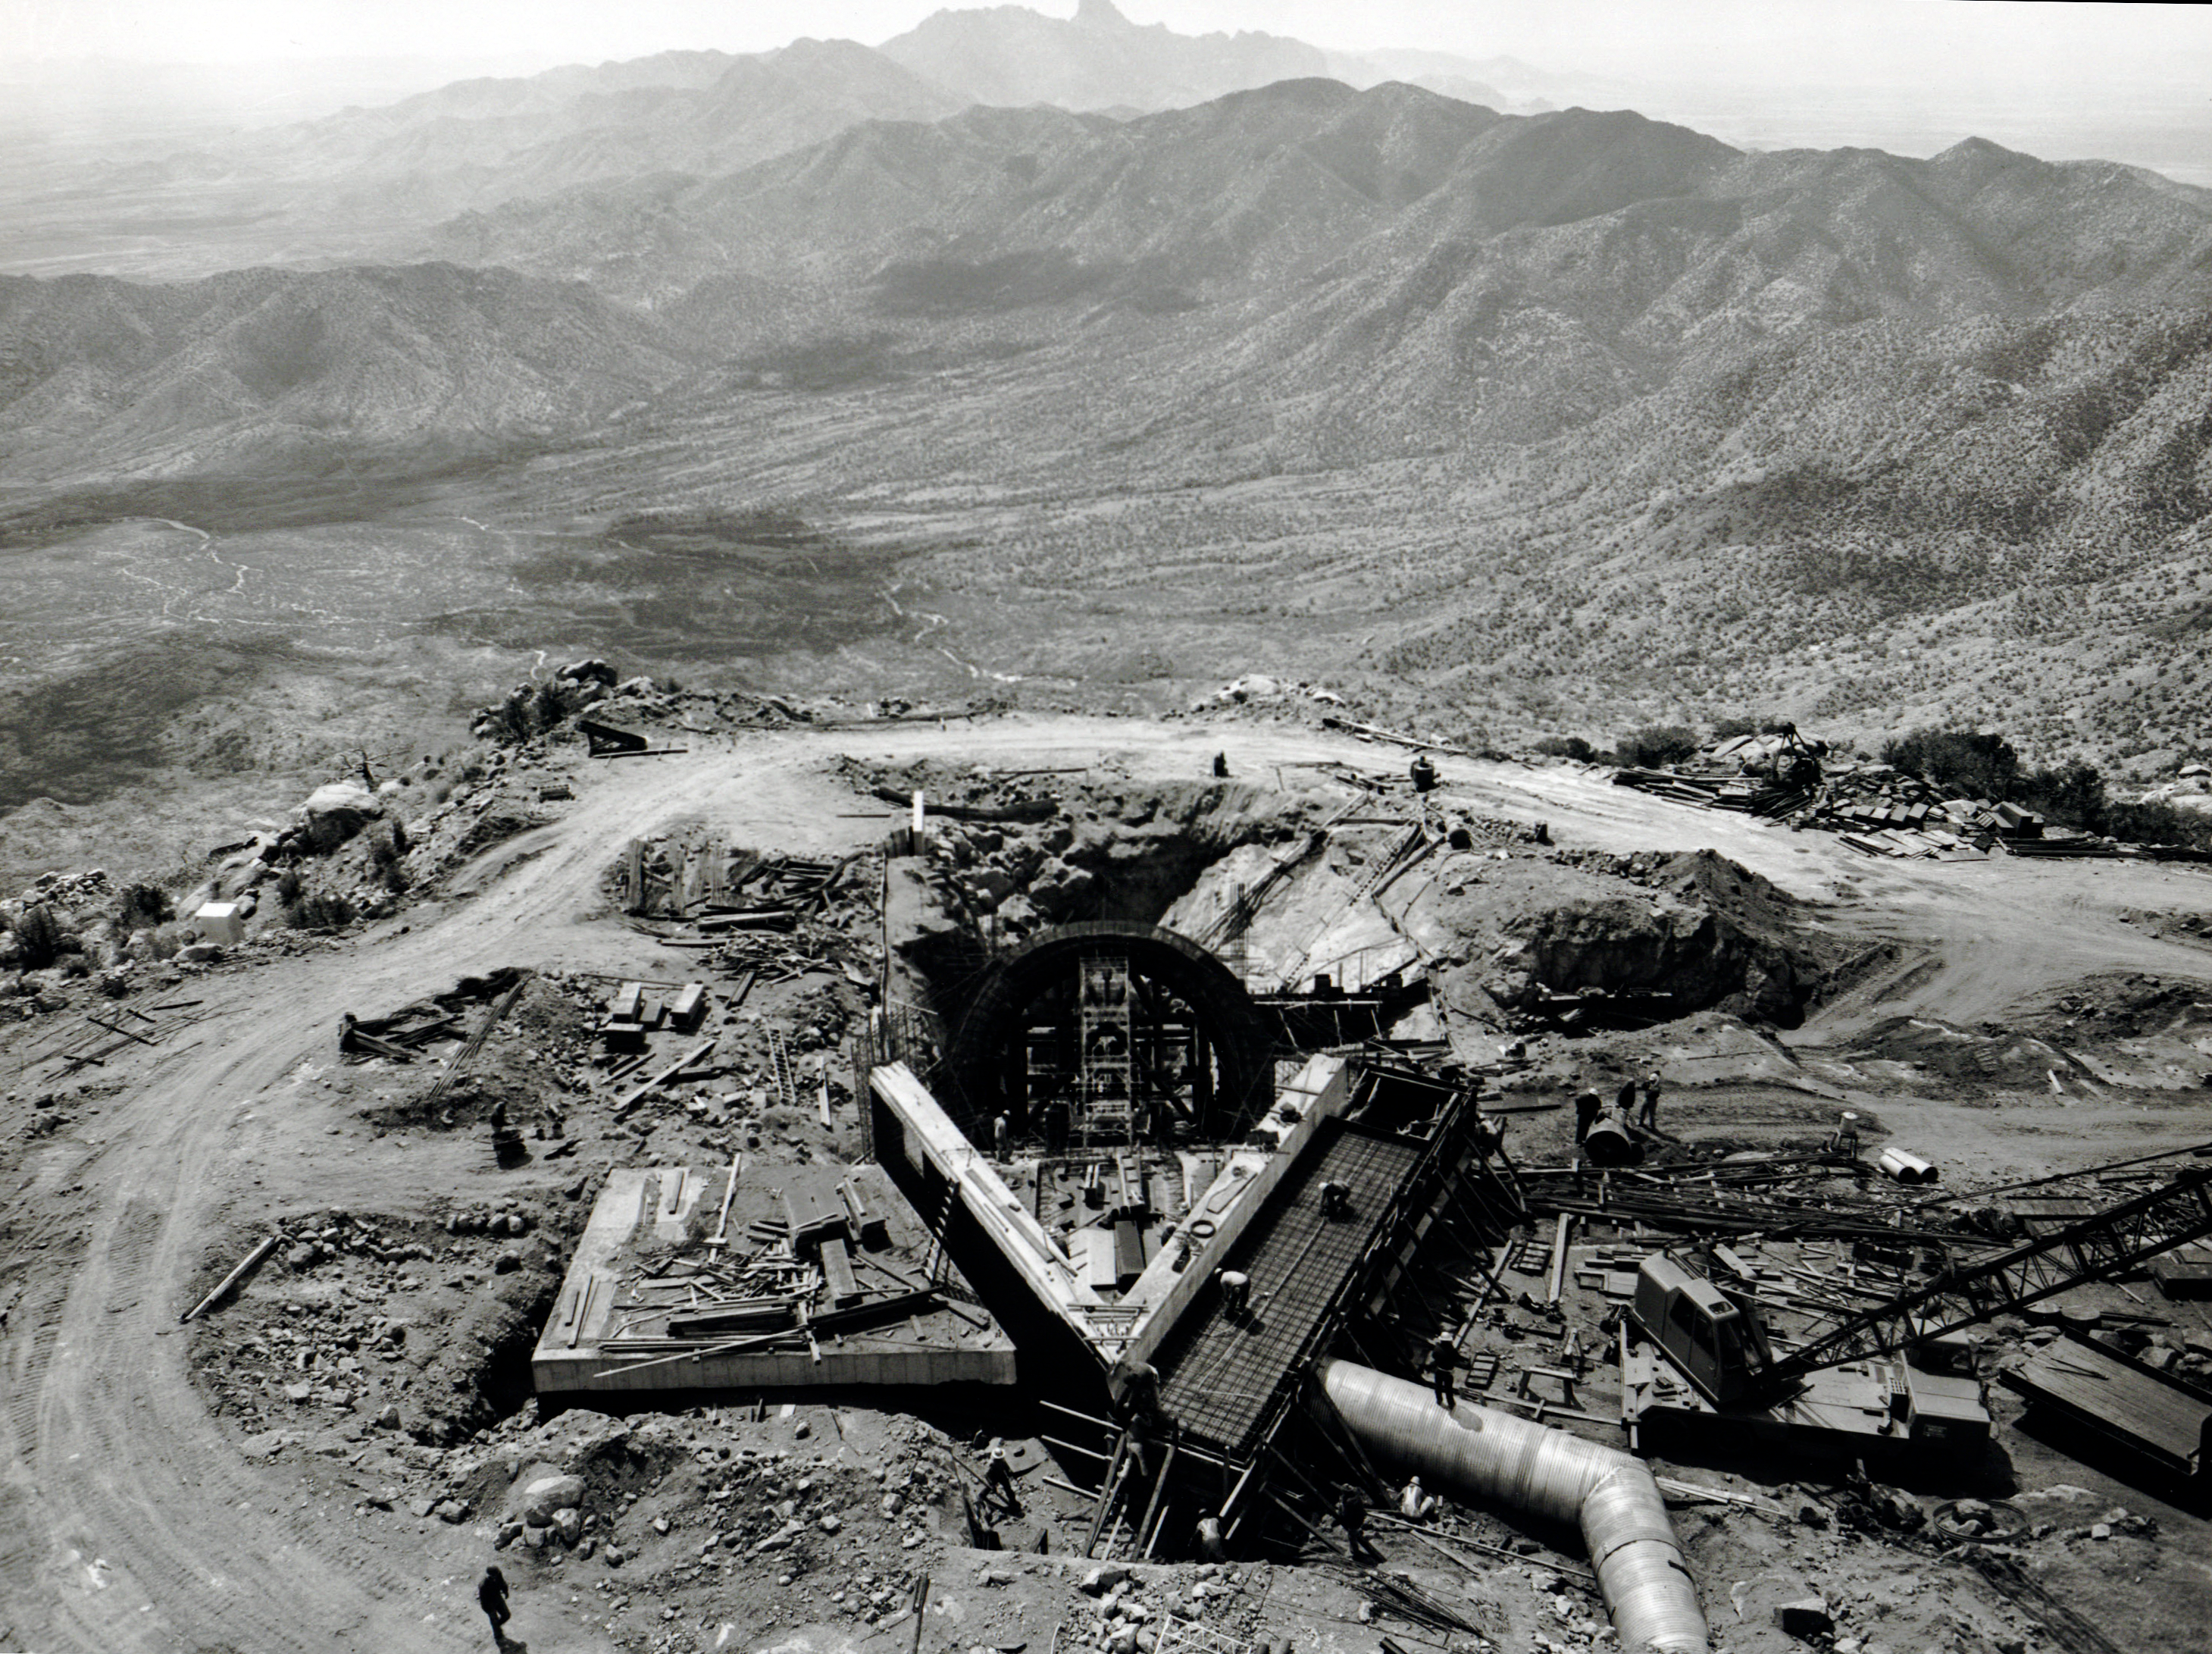

McMath-Pierce Solar Telescope Construction

A vintage photo of the beginning of construction of the NSF McMath-Pierce Solar Telescope at Kitt Peak National Observatory.

This image is part of NSF NOIRLab’s historical archives.

Credit: KPNO/NOIRLab/AURA/NSF